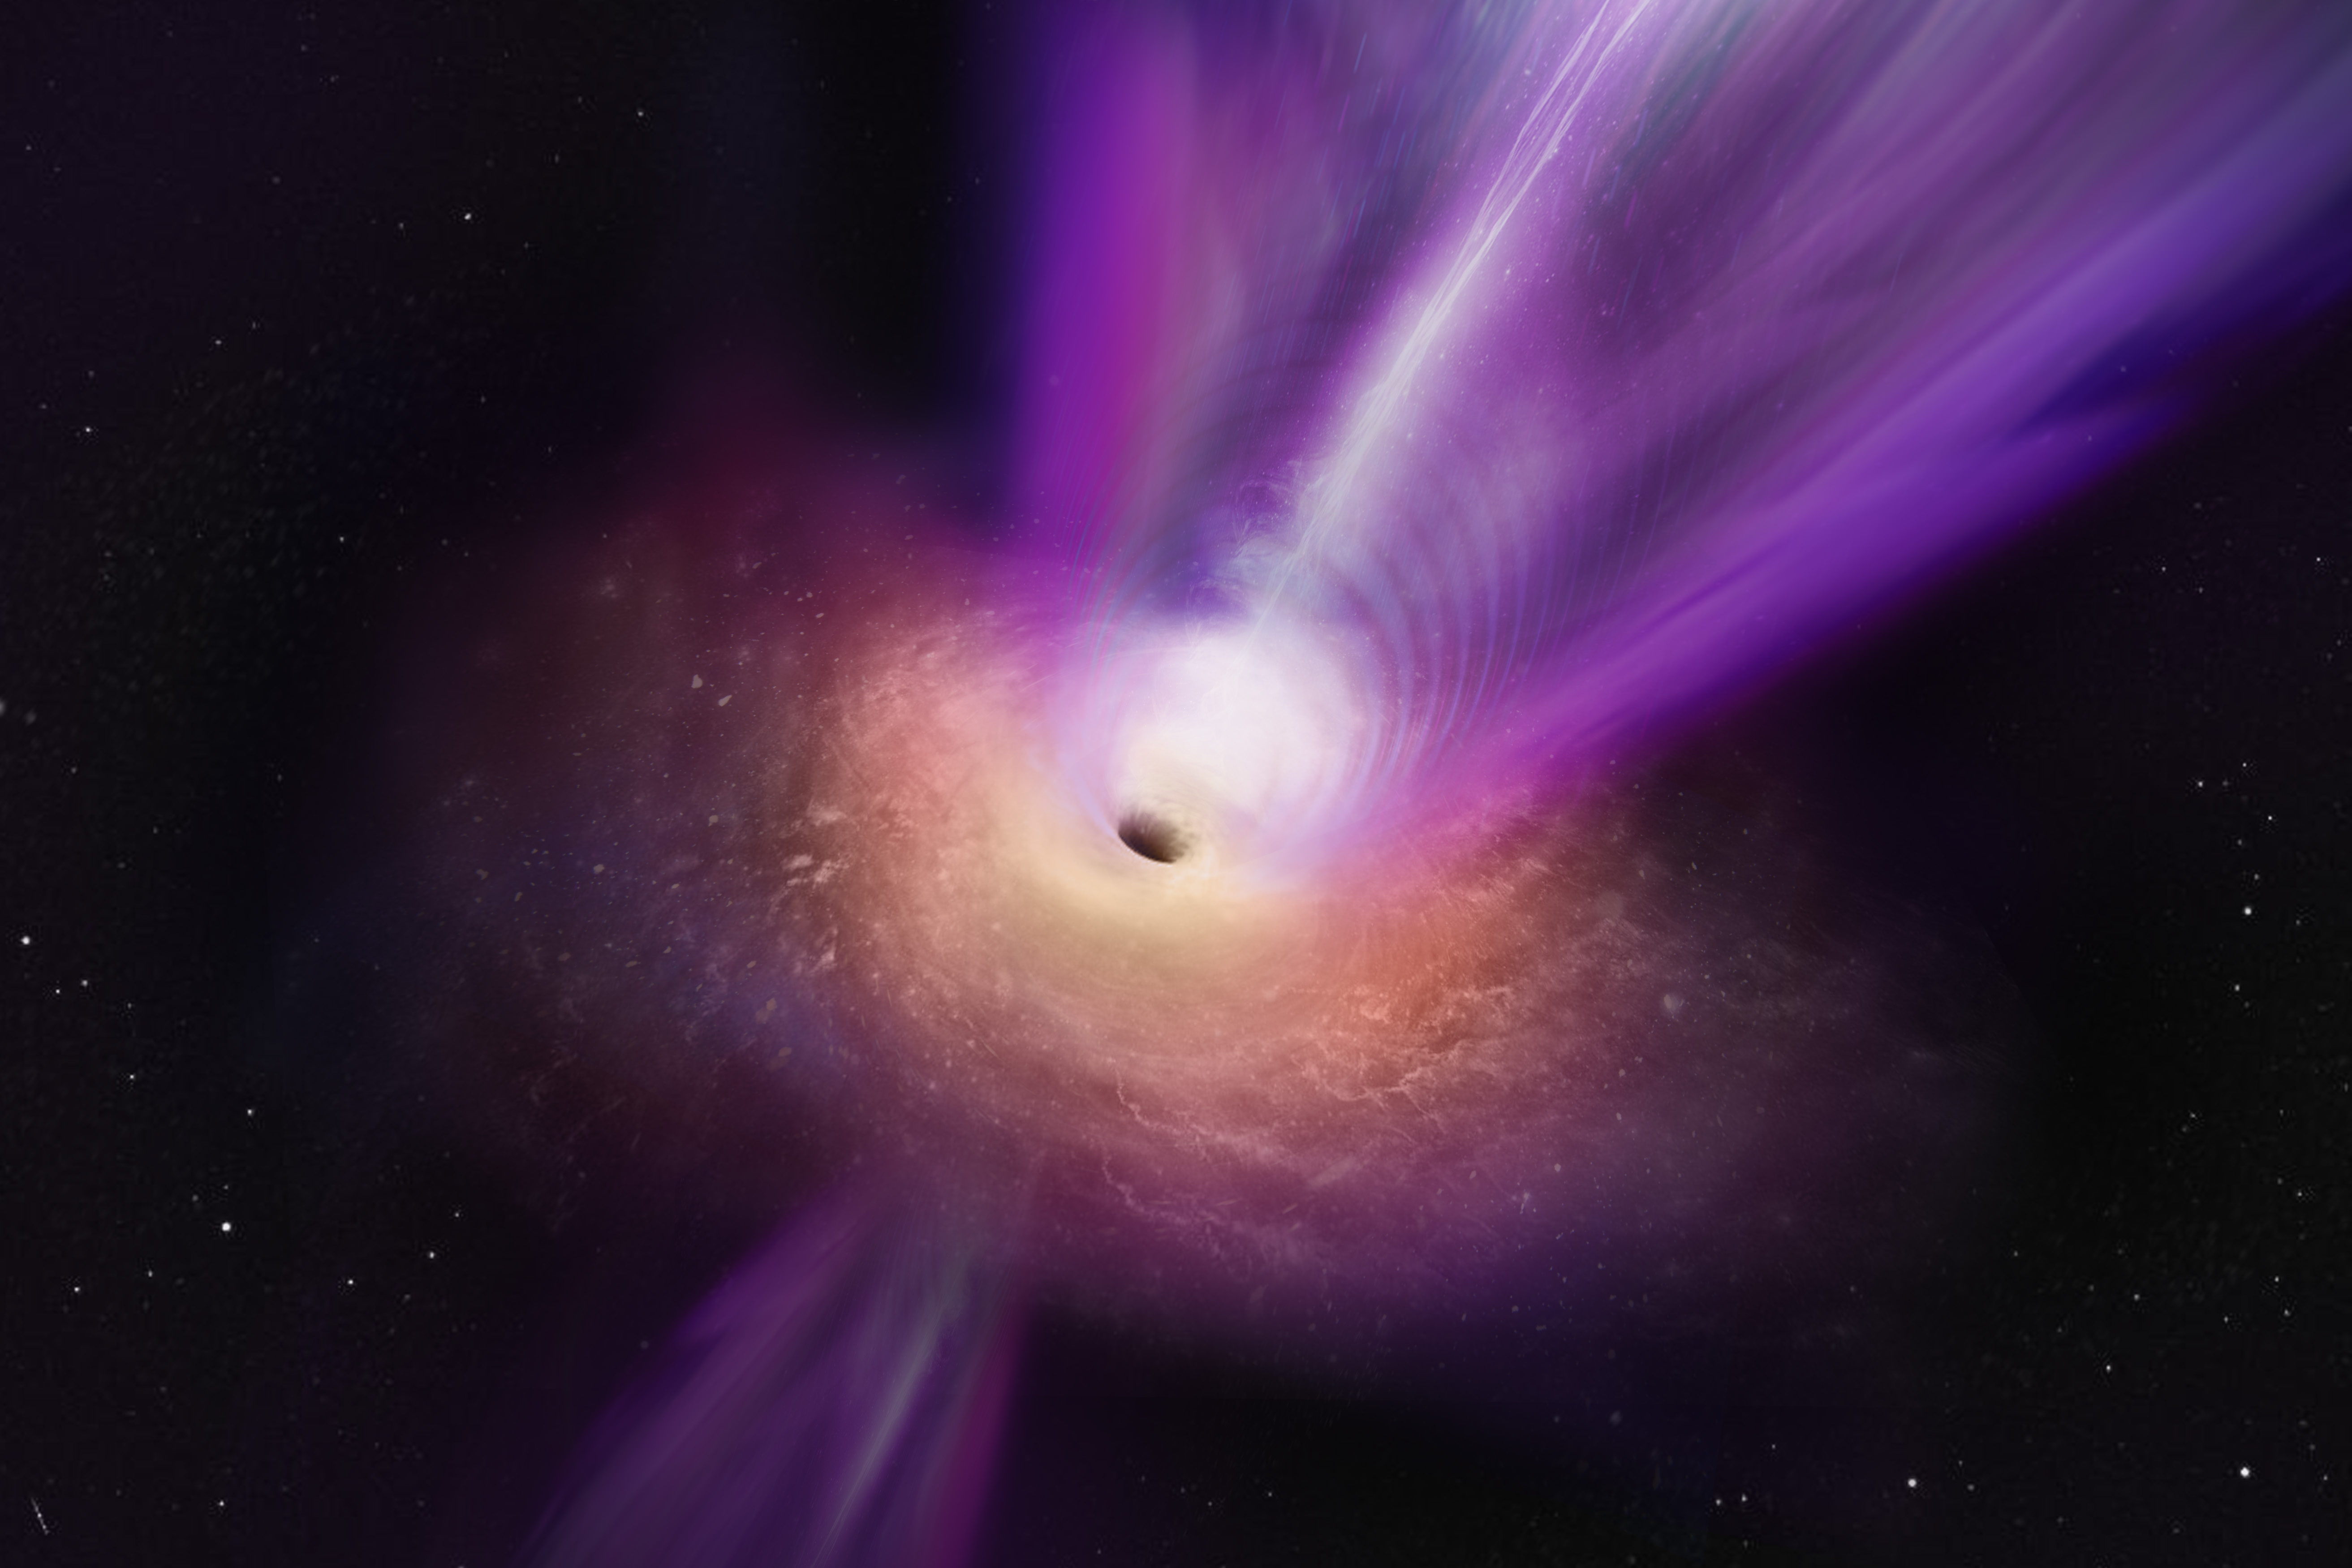

Artist’s impression of the black hole in the M87 galaxy and its powerful jet

Scientists observing the compact radio core of M87 have discovered new details about the galaxy’s supermassive black hole. In this artist’s conception, the black hole’s massive jet is seen rising up from the centre of the black hole. The observations on which this illustration is based represent the first time that the jet and the black hole shadow have been imaged together, giving scientists new insights into how black holes can launch these powerful jets.

Credit: S. Dagnello (NRAO/AUI/NSF)